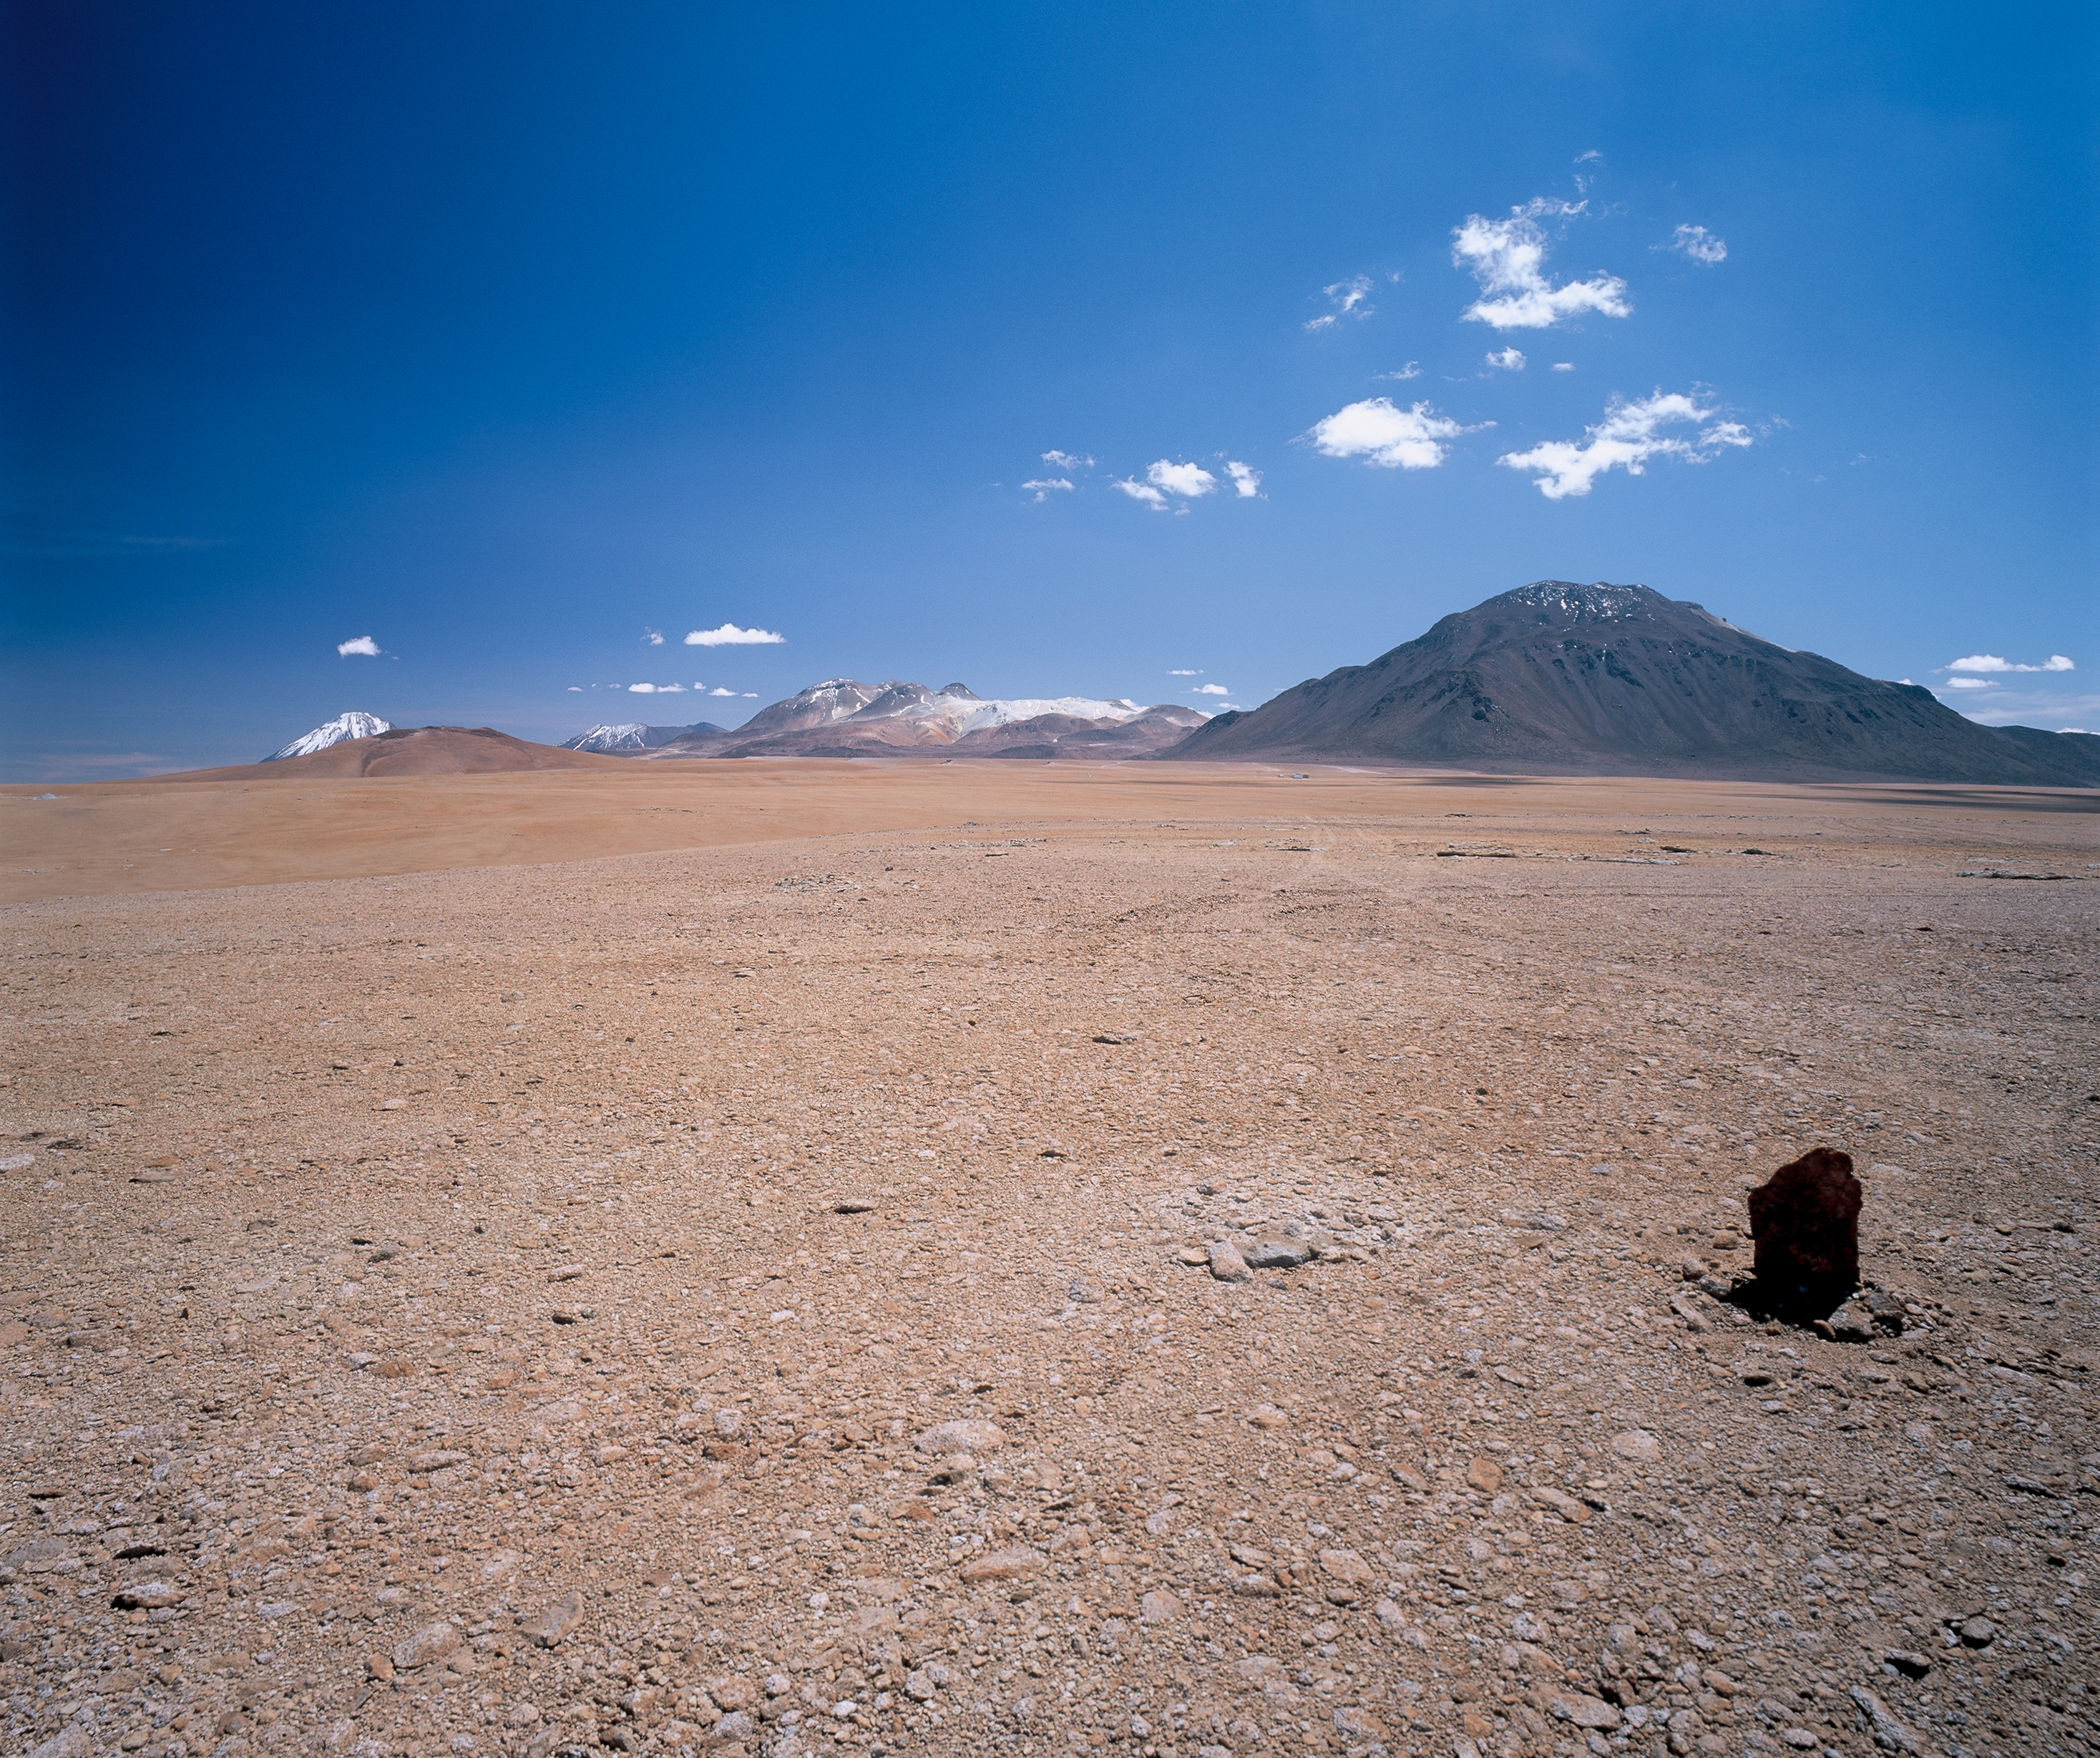

The future ALMA site at Llano de Chajnantor

The future ALMA site at Llano de Chajnantor at 5000 metre altitude, some 40 km east of the village of San Pedro de Atacama (Chile) is seen in this image — this view was obtained at 11 hrs in the morning on a crisp and clear autumn day (more views of this site are available at the Chajnantor Photo Gallery).

Credit: ESO